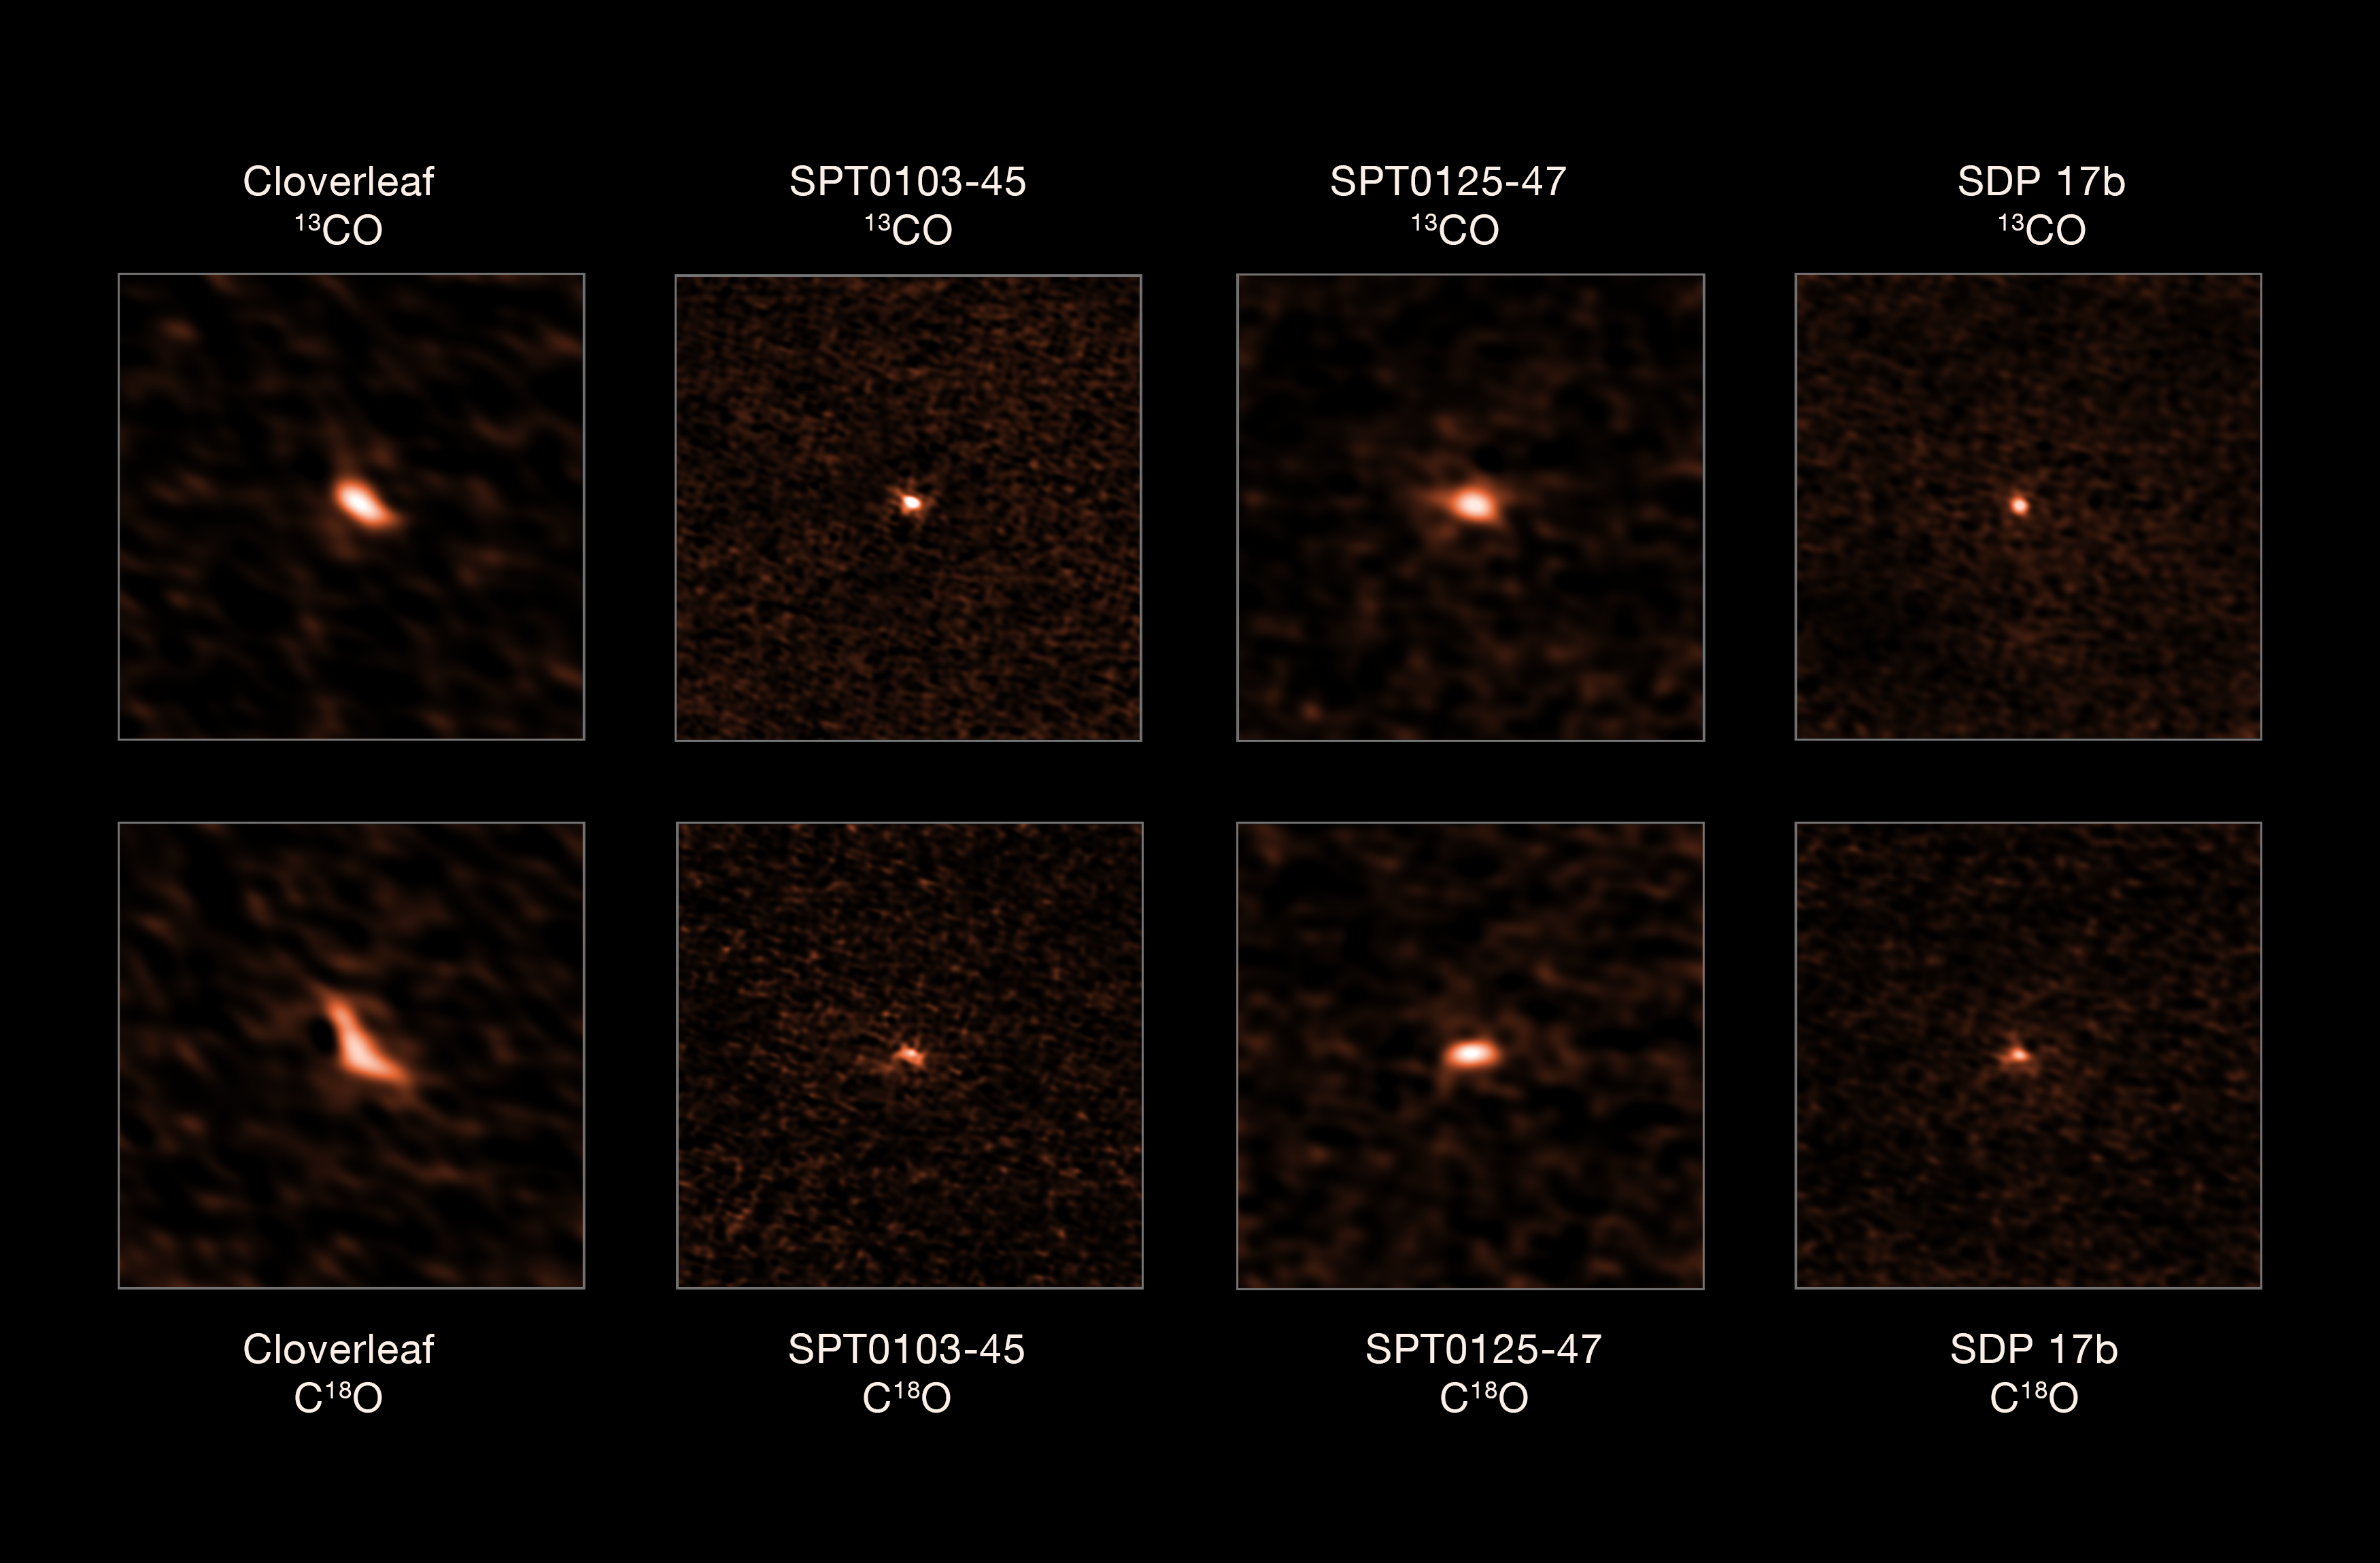

ALMA observations of four distant starburst galaxies

This image shows the four distant starburst galaxies observed by ALMA. The top images depict the 13CO emission from each galaxy, while the bottom ones show their C18O emission. The ratio of these two isotopologues allowed astronomers to determine that these starburst galaxies have an excess of massive stars.

Credit: ALMA (ESO/NAOJ/NRAO), Zhang et al.